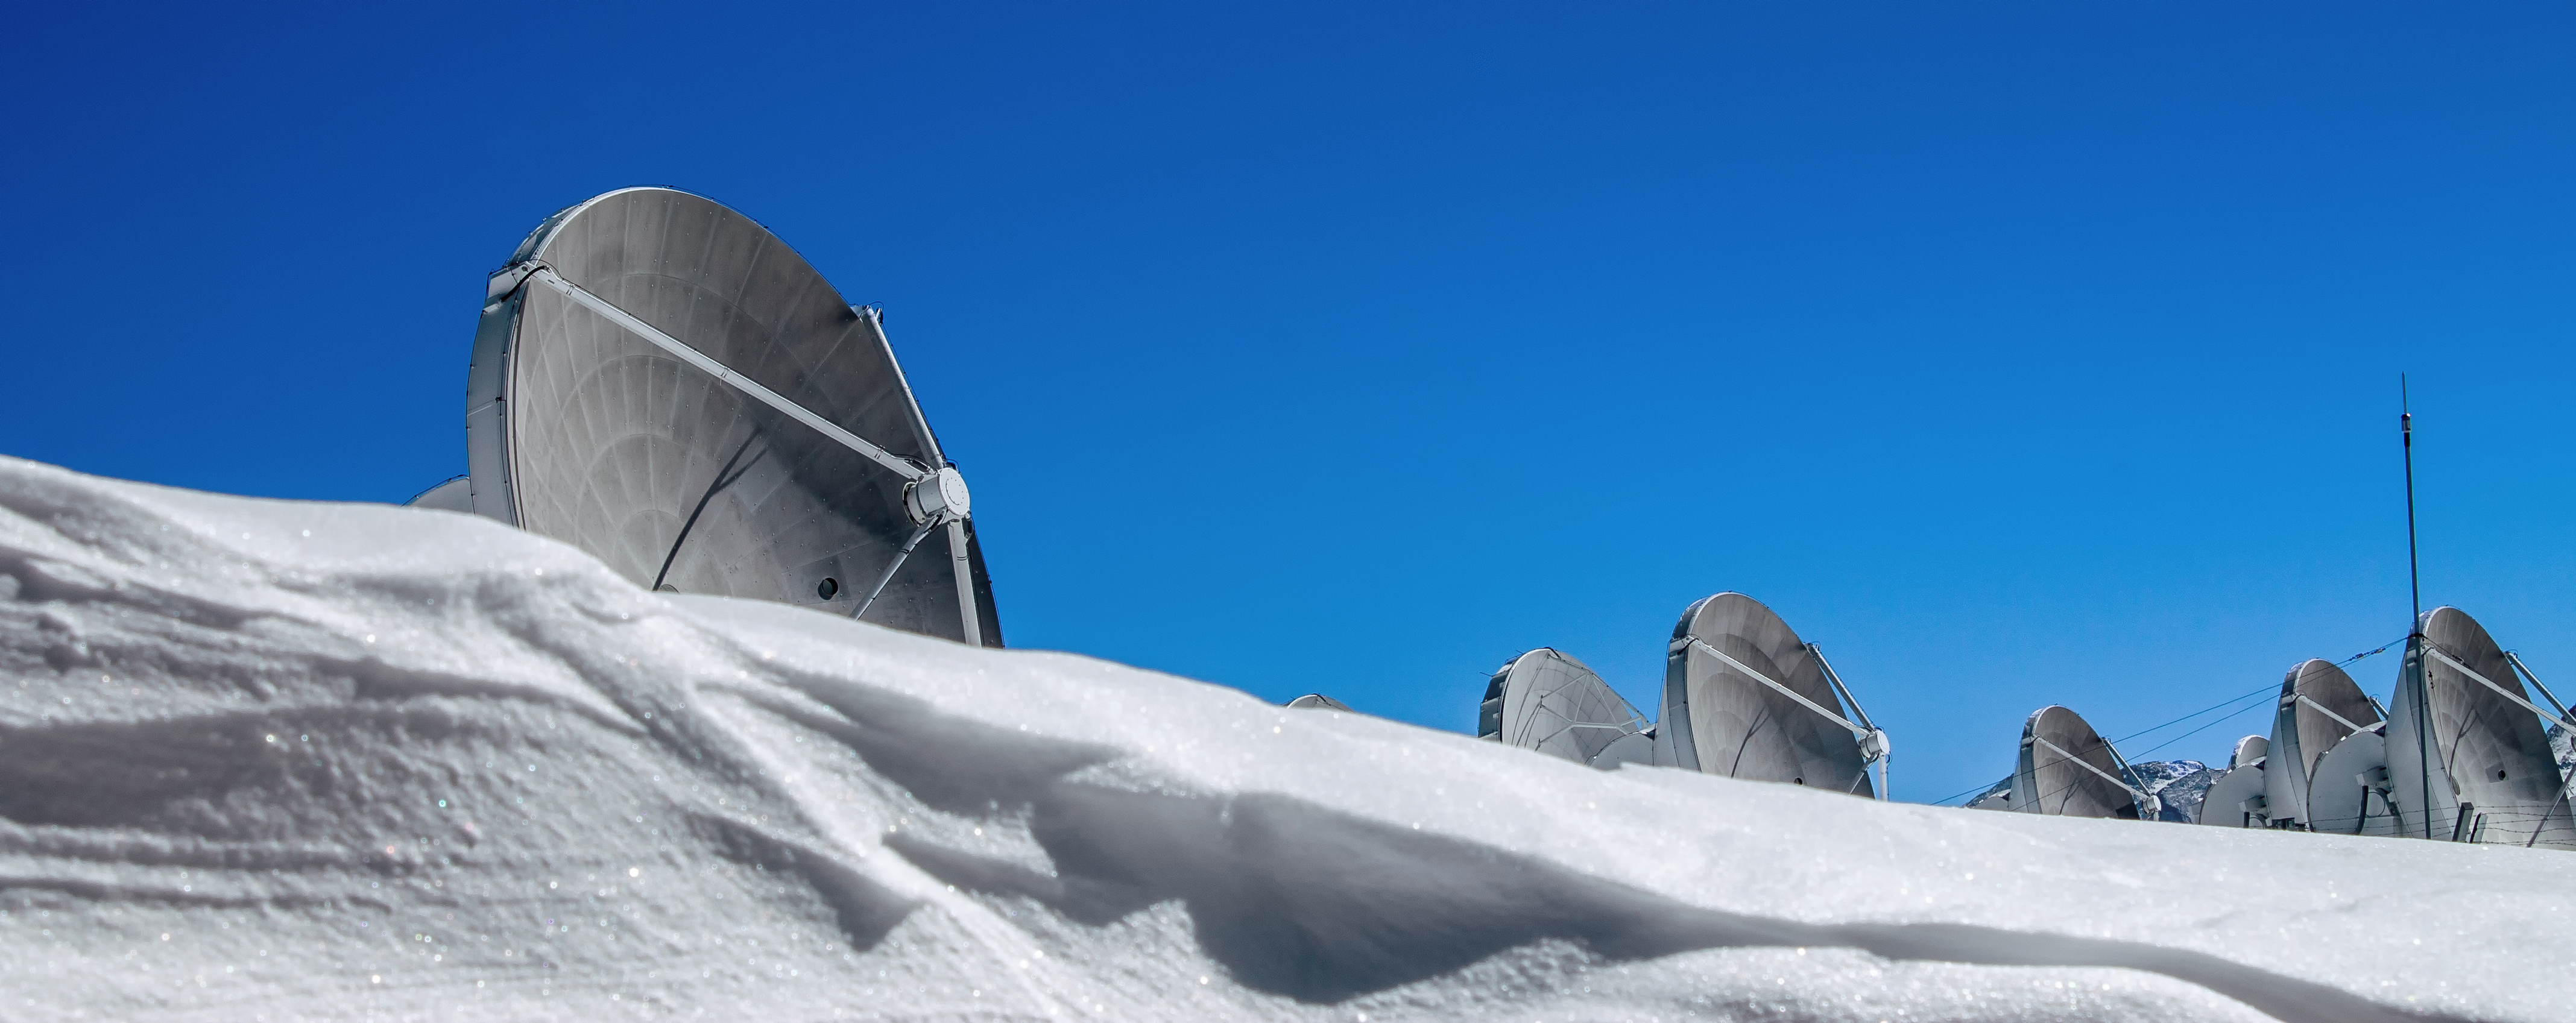

ALMA on snowy Chajnantor

An assortment of the Atacama Large Millimeter/submillimeter Array (ALMA) 12-metre antennas are seen peeking above a glistening bank of white snow. ALMA is located high up in the Chilean Atacama Desert on Chajnantor Plateau.

Credit: J. C. Rojas/ESO